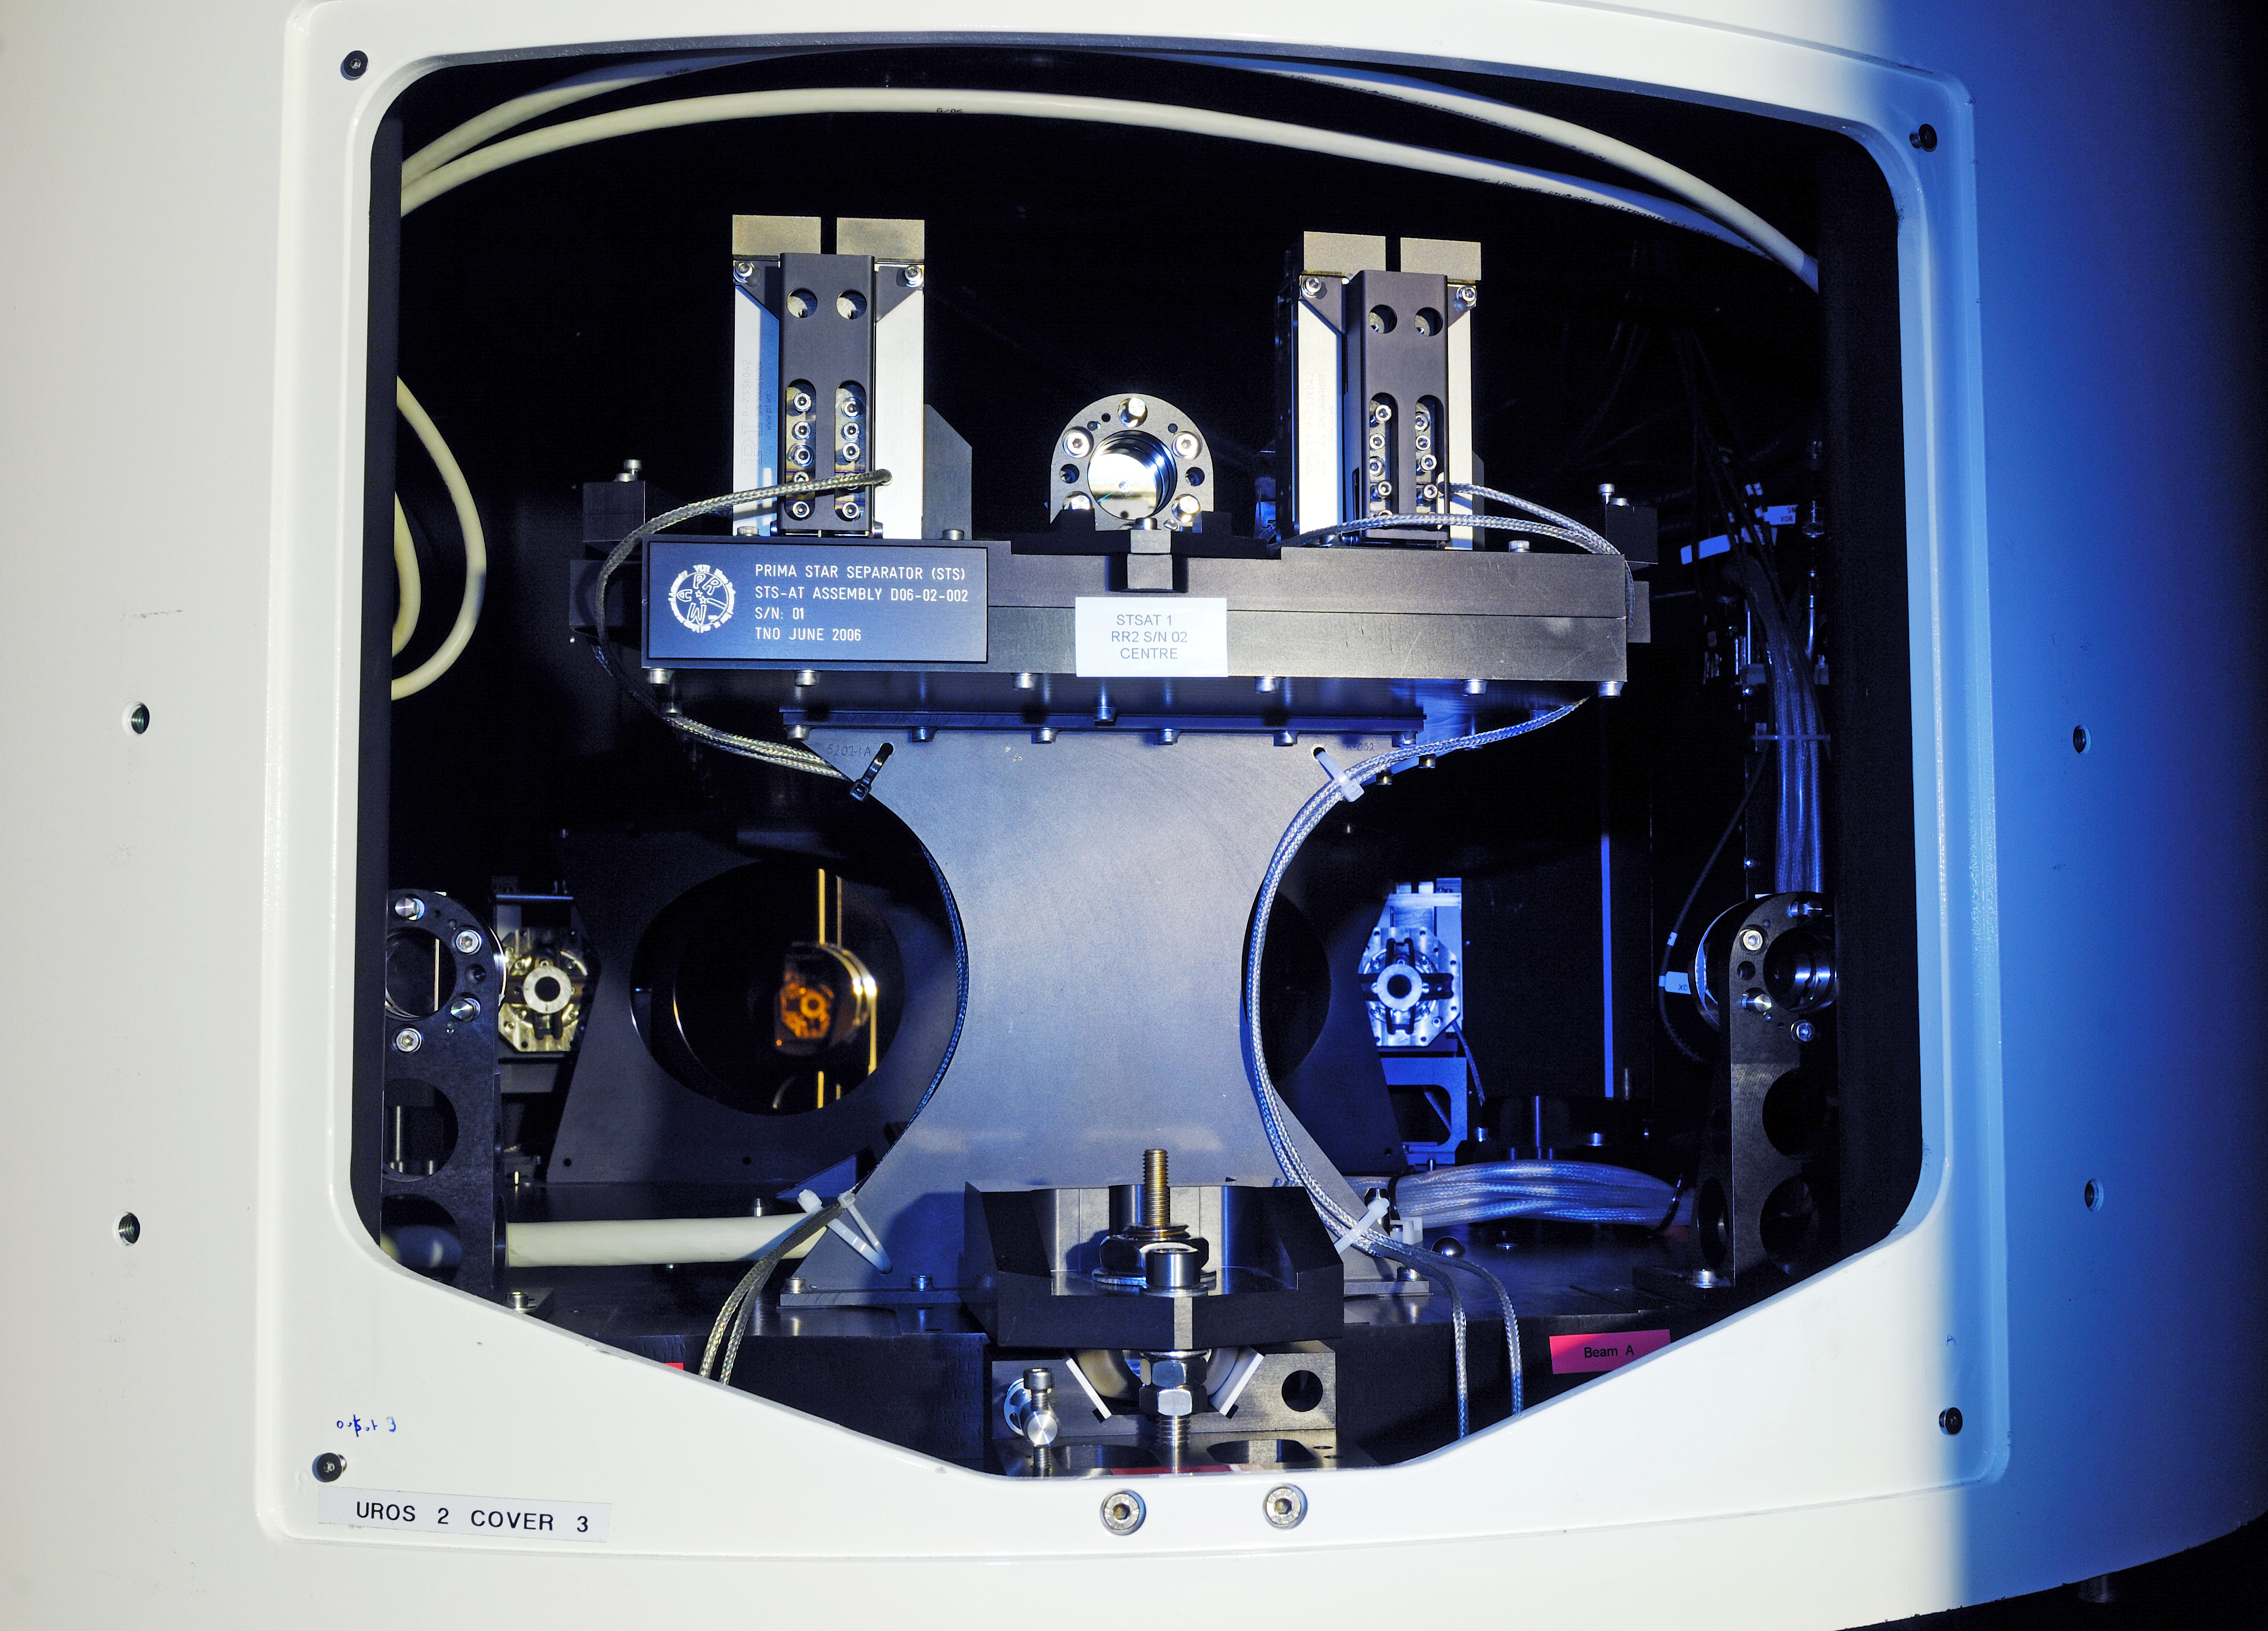

ESO PRIMA AT star separator

One of the PRIMA AT Star Separators, part of the ESO Very Large Telescope Interferometer (VLTI) at Cerro Paranal, Chile.

Credit: ESO/F. Kamphues